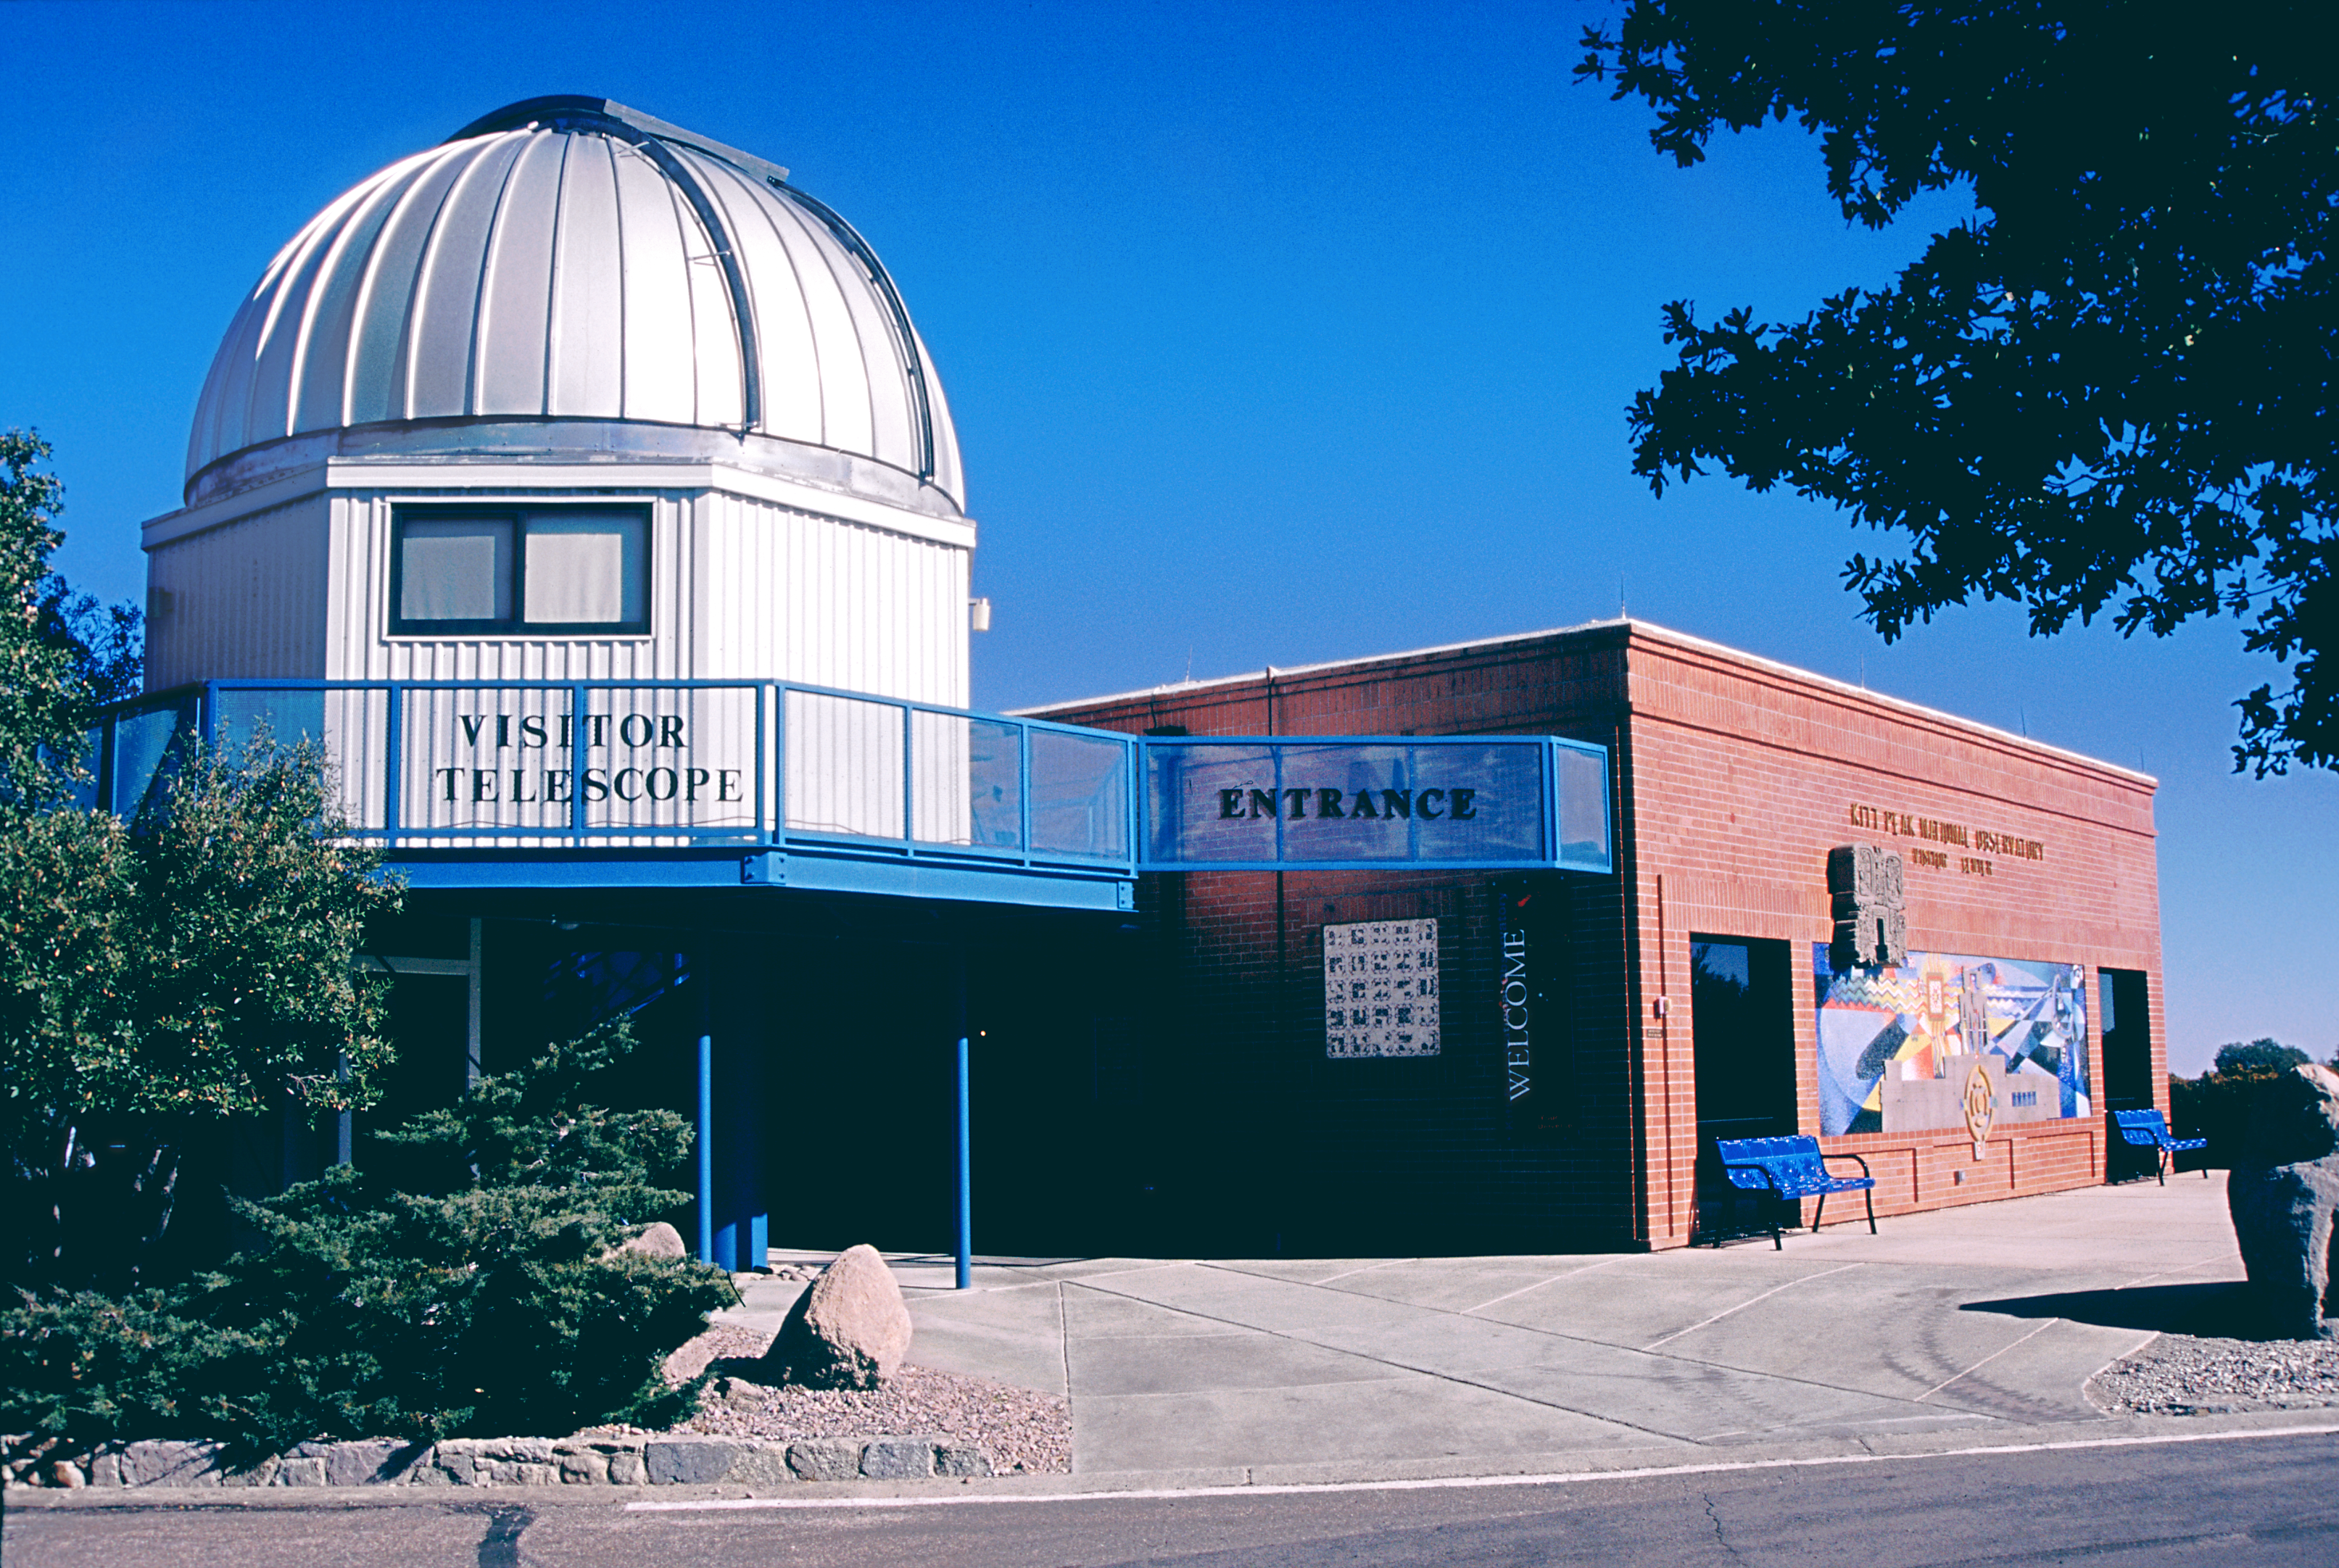

KPNO Visitors' Center 2002

The remodeled front area of the Visitors' Center at the Kitt Peak National Observatory, near Tucson, Arizona. From the Public Affairs section of the March 2002 NOAO Newsletter (currently only available in PDF format).

Credit: NOIRLab/NSF/AURA